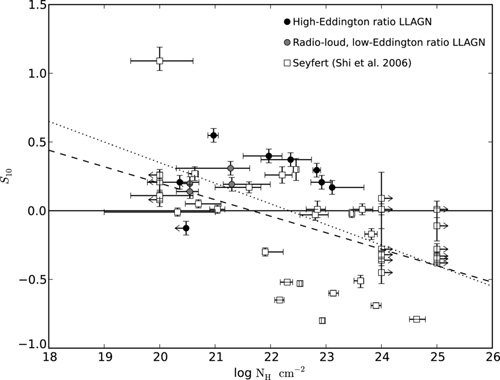

Petite AGNs Reveal New Secrets

The strength of the silicate dust emission feature in many of the low-luminosity AGN (denoted S10, the black circles), is unusually large compared to the amount of gas in their nucleus (measured by log NH). One possible explanation is that these galaxies harbour just a small amount of optically-thin dust, which is expected according to some models that predict the disappearance of the dusty torus in low-luminosity AGN.

Credit: International Gemini Observatory/NOIRLab/NSF/AURA